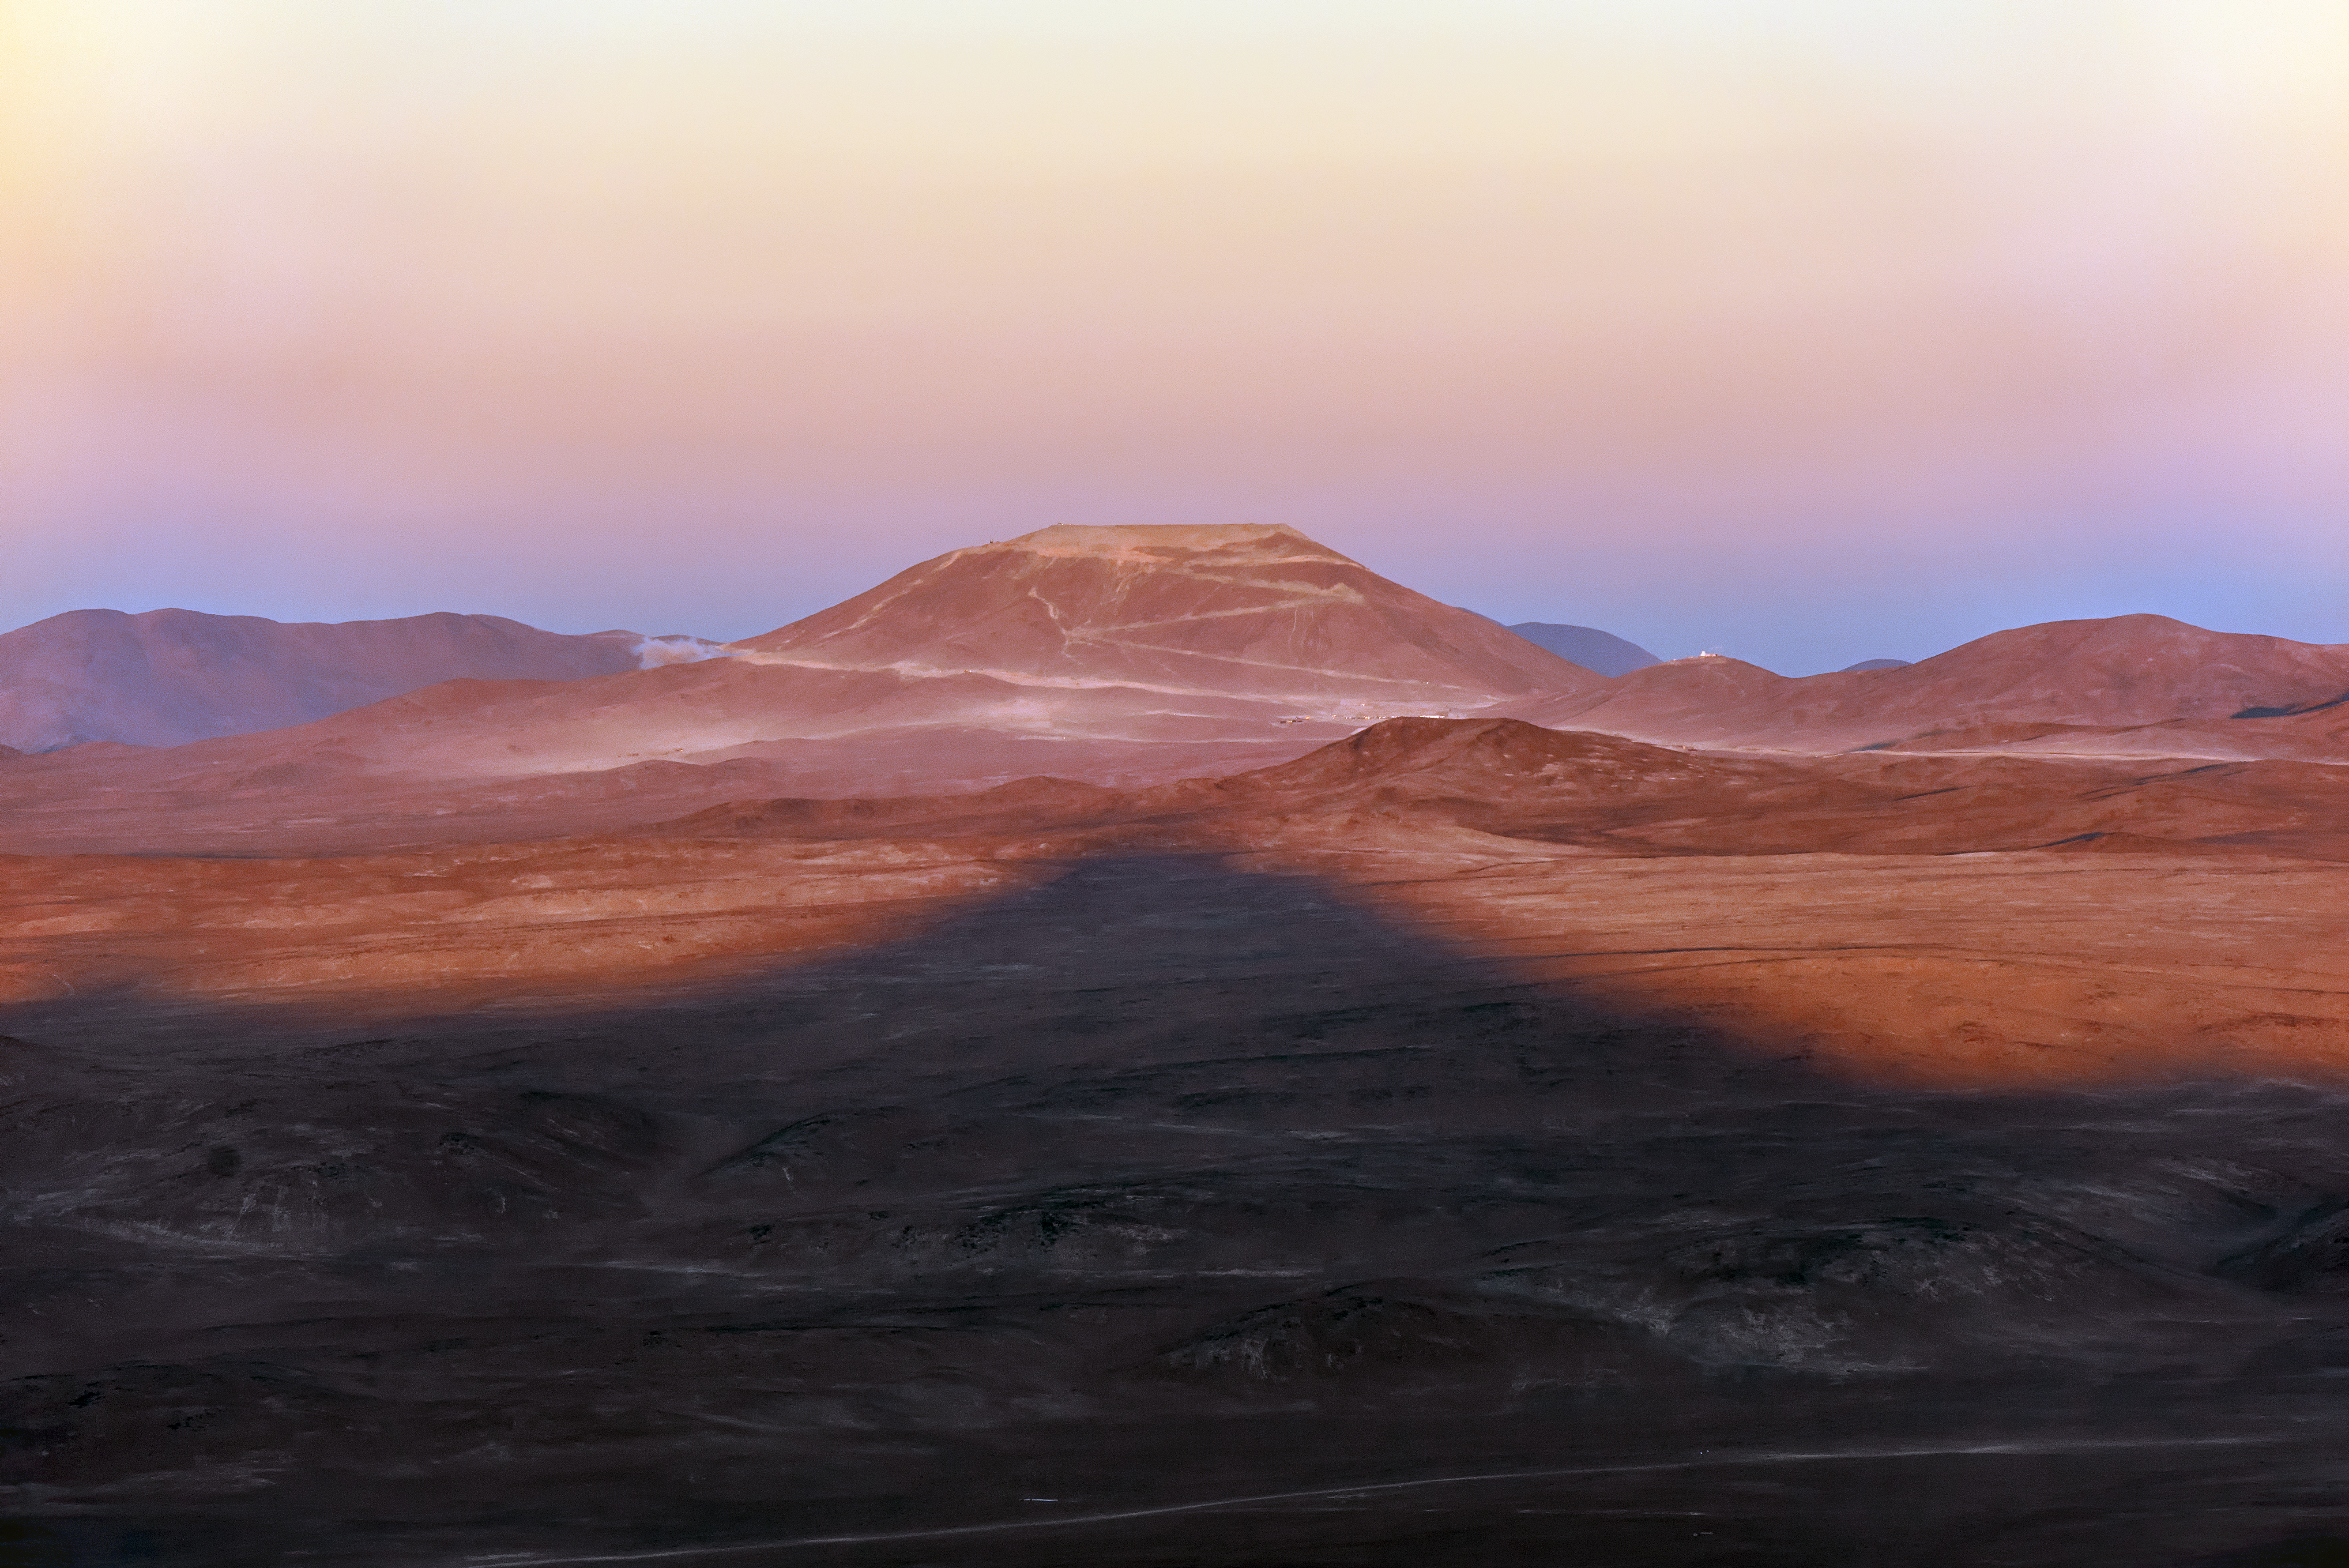

Cerro Armazones and the shadow of Paranal

The shadow of Cerro Paranal reaches out across the desert towards Cerro Armazones. It is the physical mirroring the figurative, as Paranal prepares to welcome its telescopic brethren on Armazones in the form of the ELT.

Credit: ESO/G. Brammer